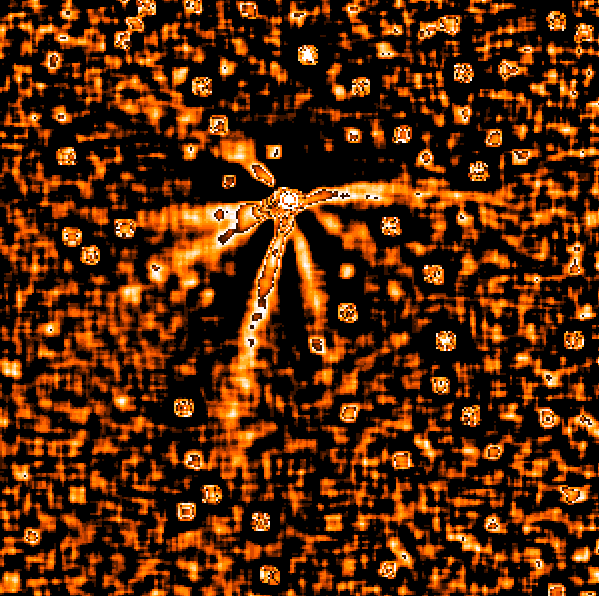

Seven jets in comet Hale-Bopp

This image of C/1995 O1 (Hale-Bopp) is based on a CCD frame that was obtained on August 18, 1996, by Nick Thomas (Max-Planck-Institut fuer Aeronomie, Germany) and Heike Rauer (Observatoire de Paris, France), observing with the DFOSC multi-mode instrument on the Danish 1.54-m telescope at La Silla. The frame was taken at 04:20 UT through an R filter (to show the dust around the cometary nucleus) and the integration time was 20 s. The subsequent image processing was performed by Hermann Boehnhardt (Universitaets-Sternwarte, Munchen, Germany). It involved bias subtraction and flat-fielding, followed by extraction of a subframe centred on the nucleus (the area corresponds to 797 x 797 pixels = 320 x 320 arcsec), logarithmic transformation and finally the application of a Laplace filter with a width of 15 pixels. This procedure suppresses the smooth structure of the coma and enhances the visibility of the complex, non-symmetrical dust jet structure. No less than seven jets can be clearly seen, emanating from the nucleus. They are caused by the reflected sunlight in dust grains which are emitted from vents on the surface, due to the pressure of outstreaming gas.

Credit: ESO